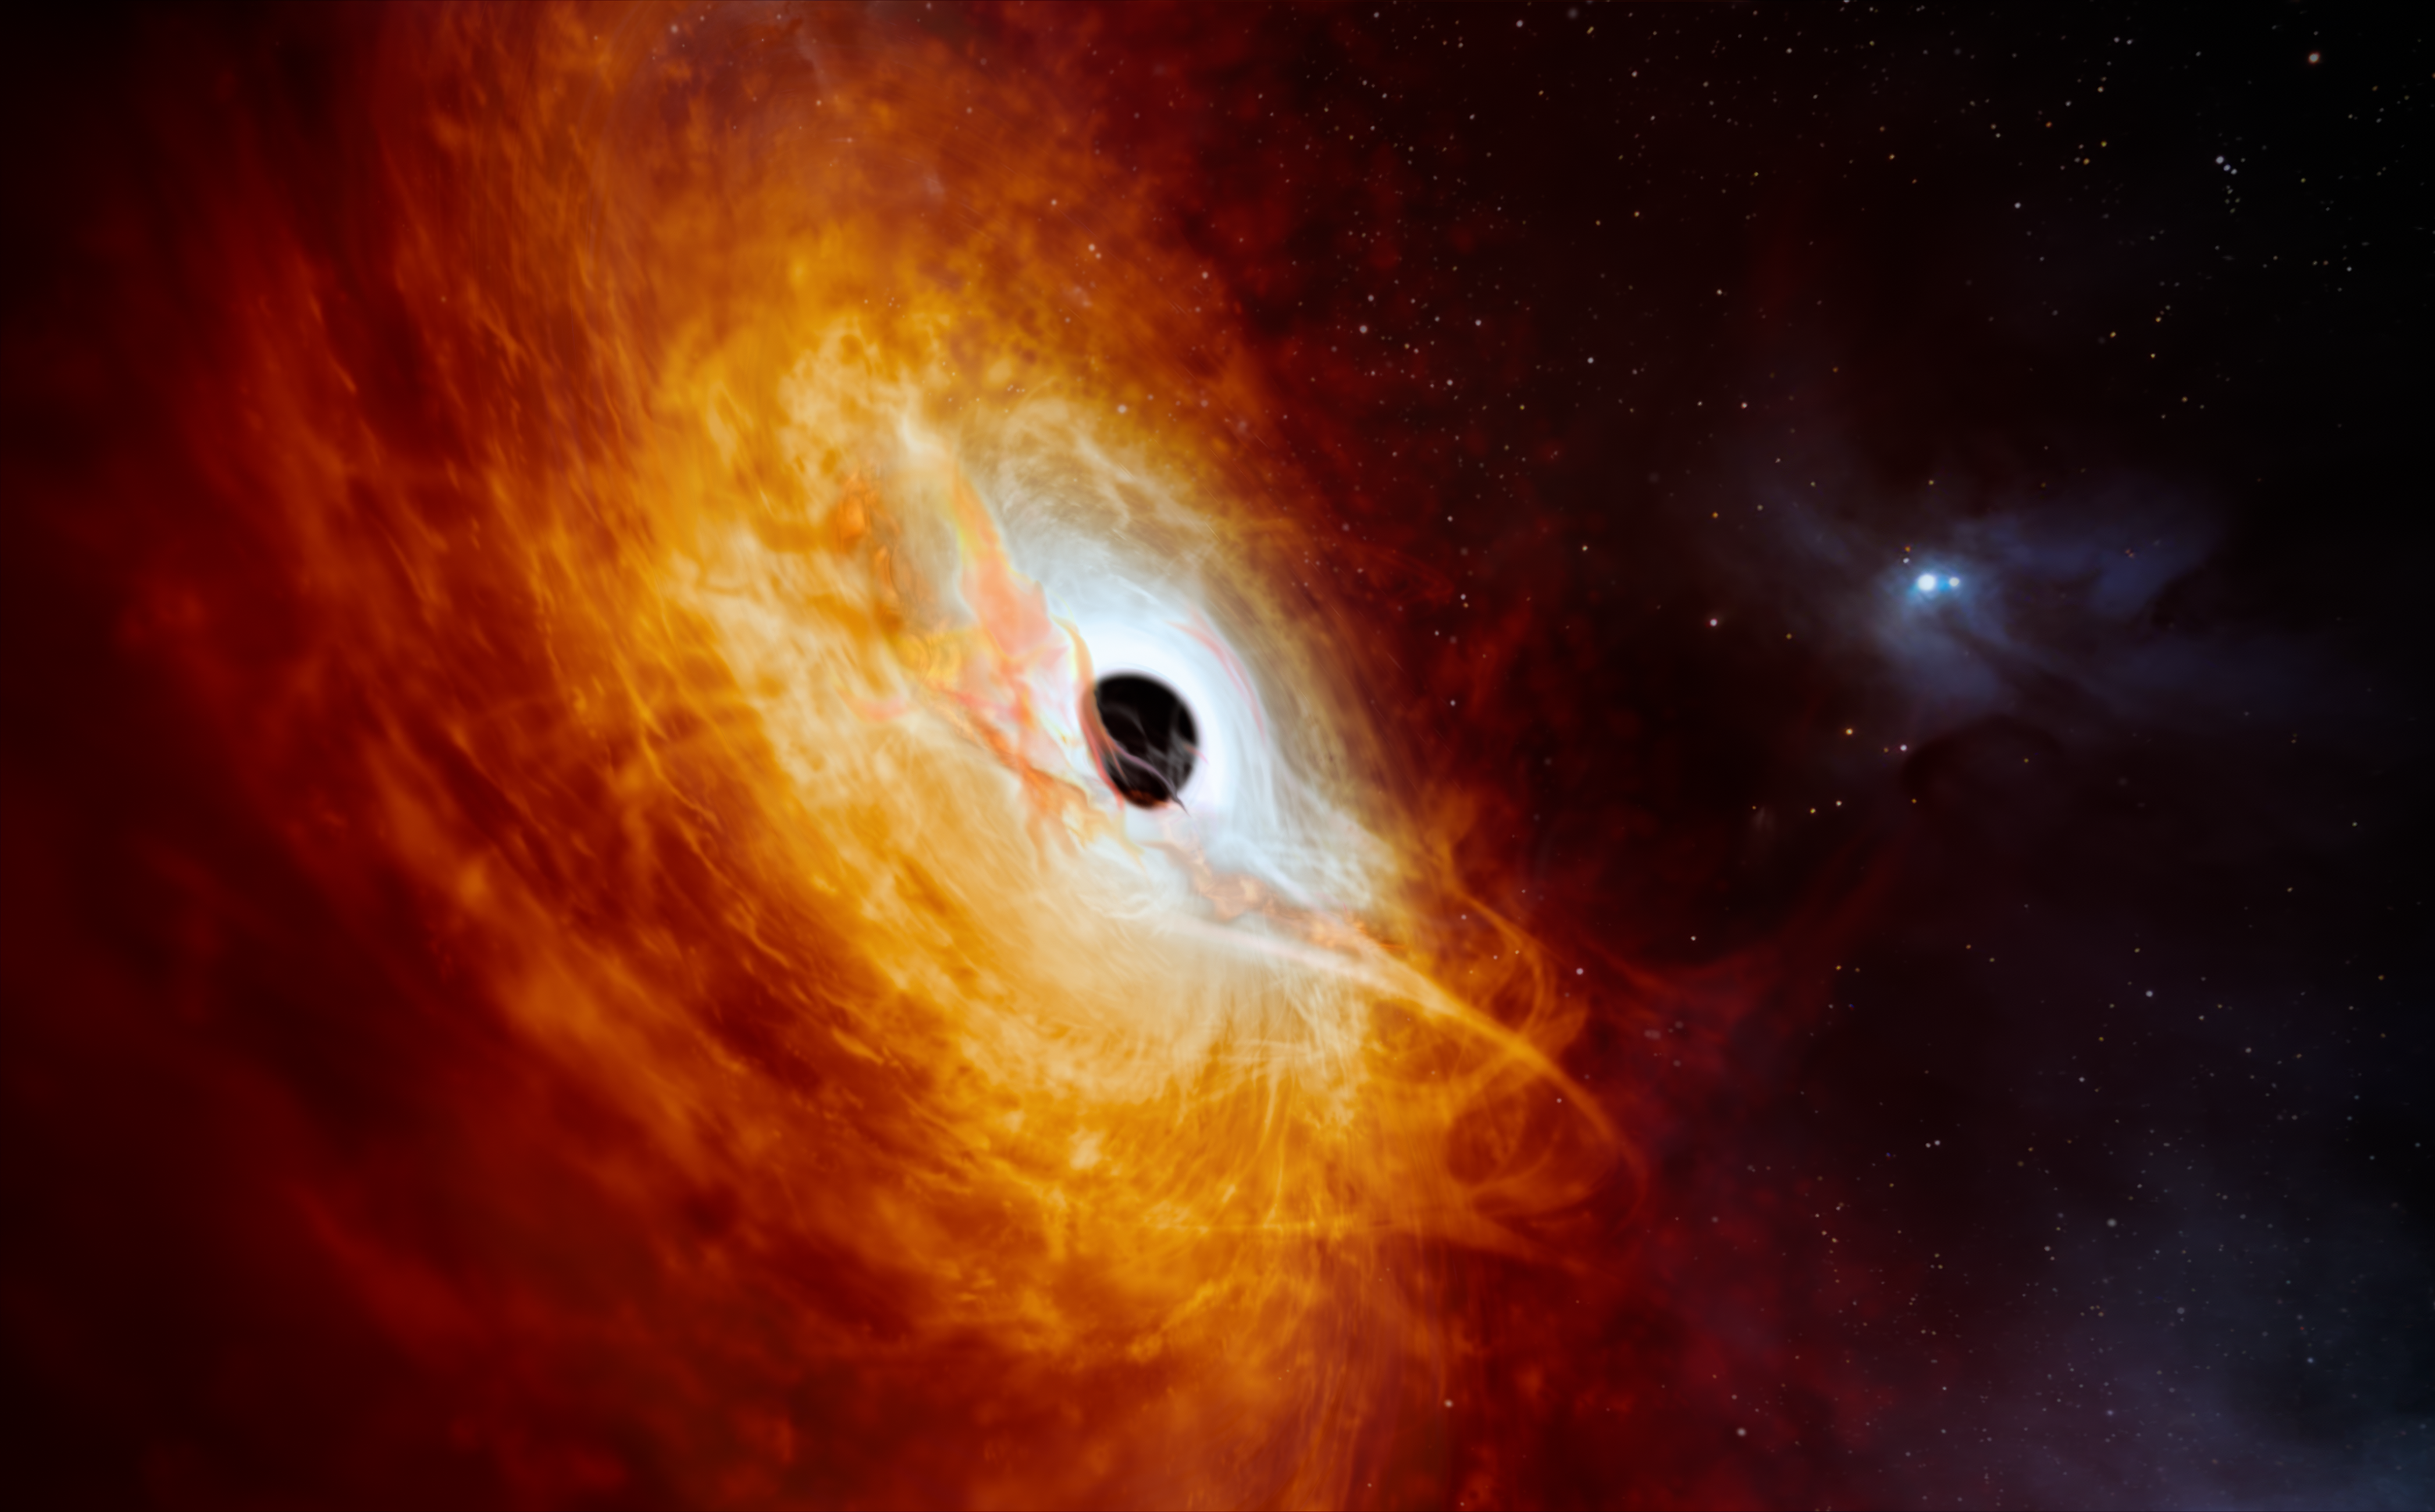

Artist’s impression of the record-breaking quasar J0529-4351

This artist’s impression shows the record-breaking quasar J059-4351, the bright core of a distant galaxy that is powered by a supermassive black hole. Using ESO’s Very Large Telescope (VLT) in Chile, this quasar has been found to be the most luminous object known in the Universe to date. The supermassive black hole, seen here pulling in surrounding matter, has a mass 17 billion times that of the Sun and is growing in mass by the equivalent of another Sun per day, making it the fastest-growing black hole ever known.

Credit: ESO/M. Kornmesser